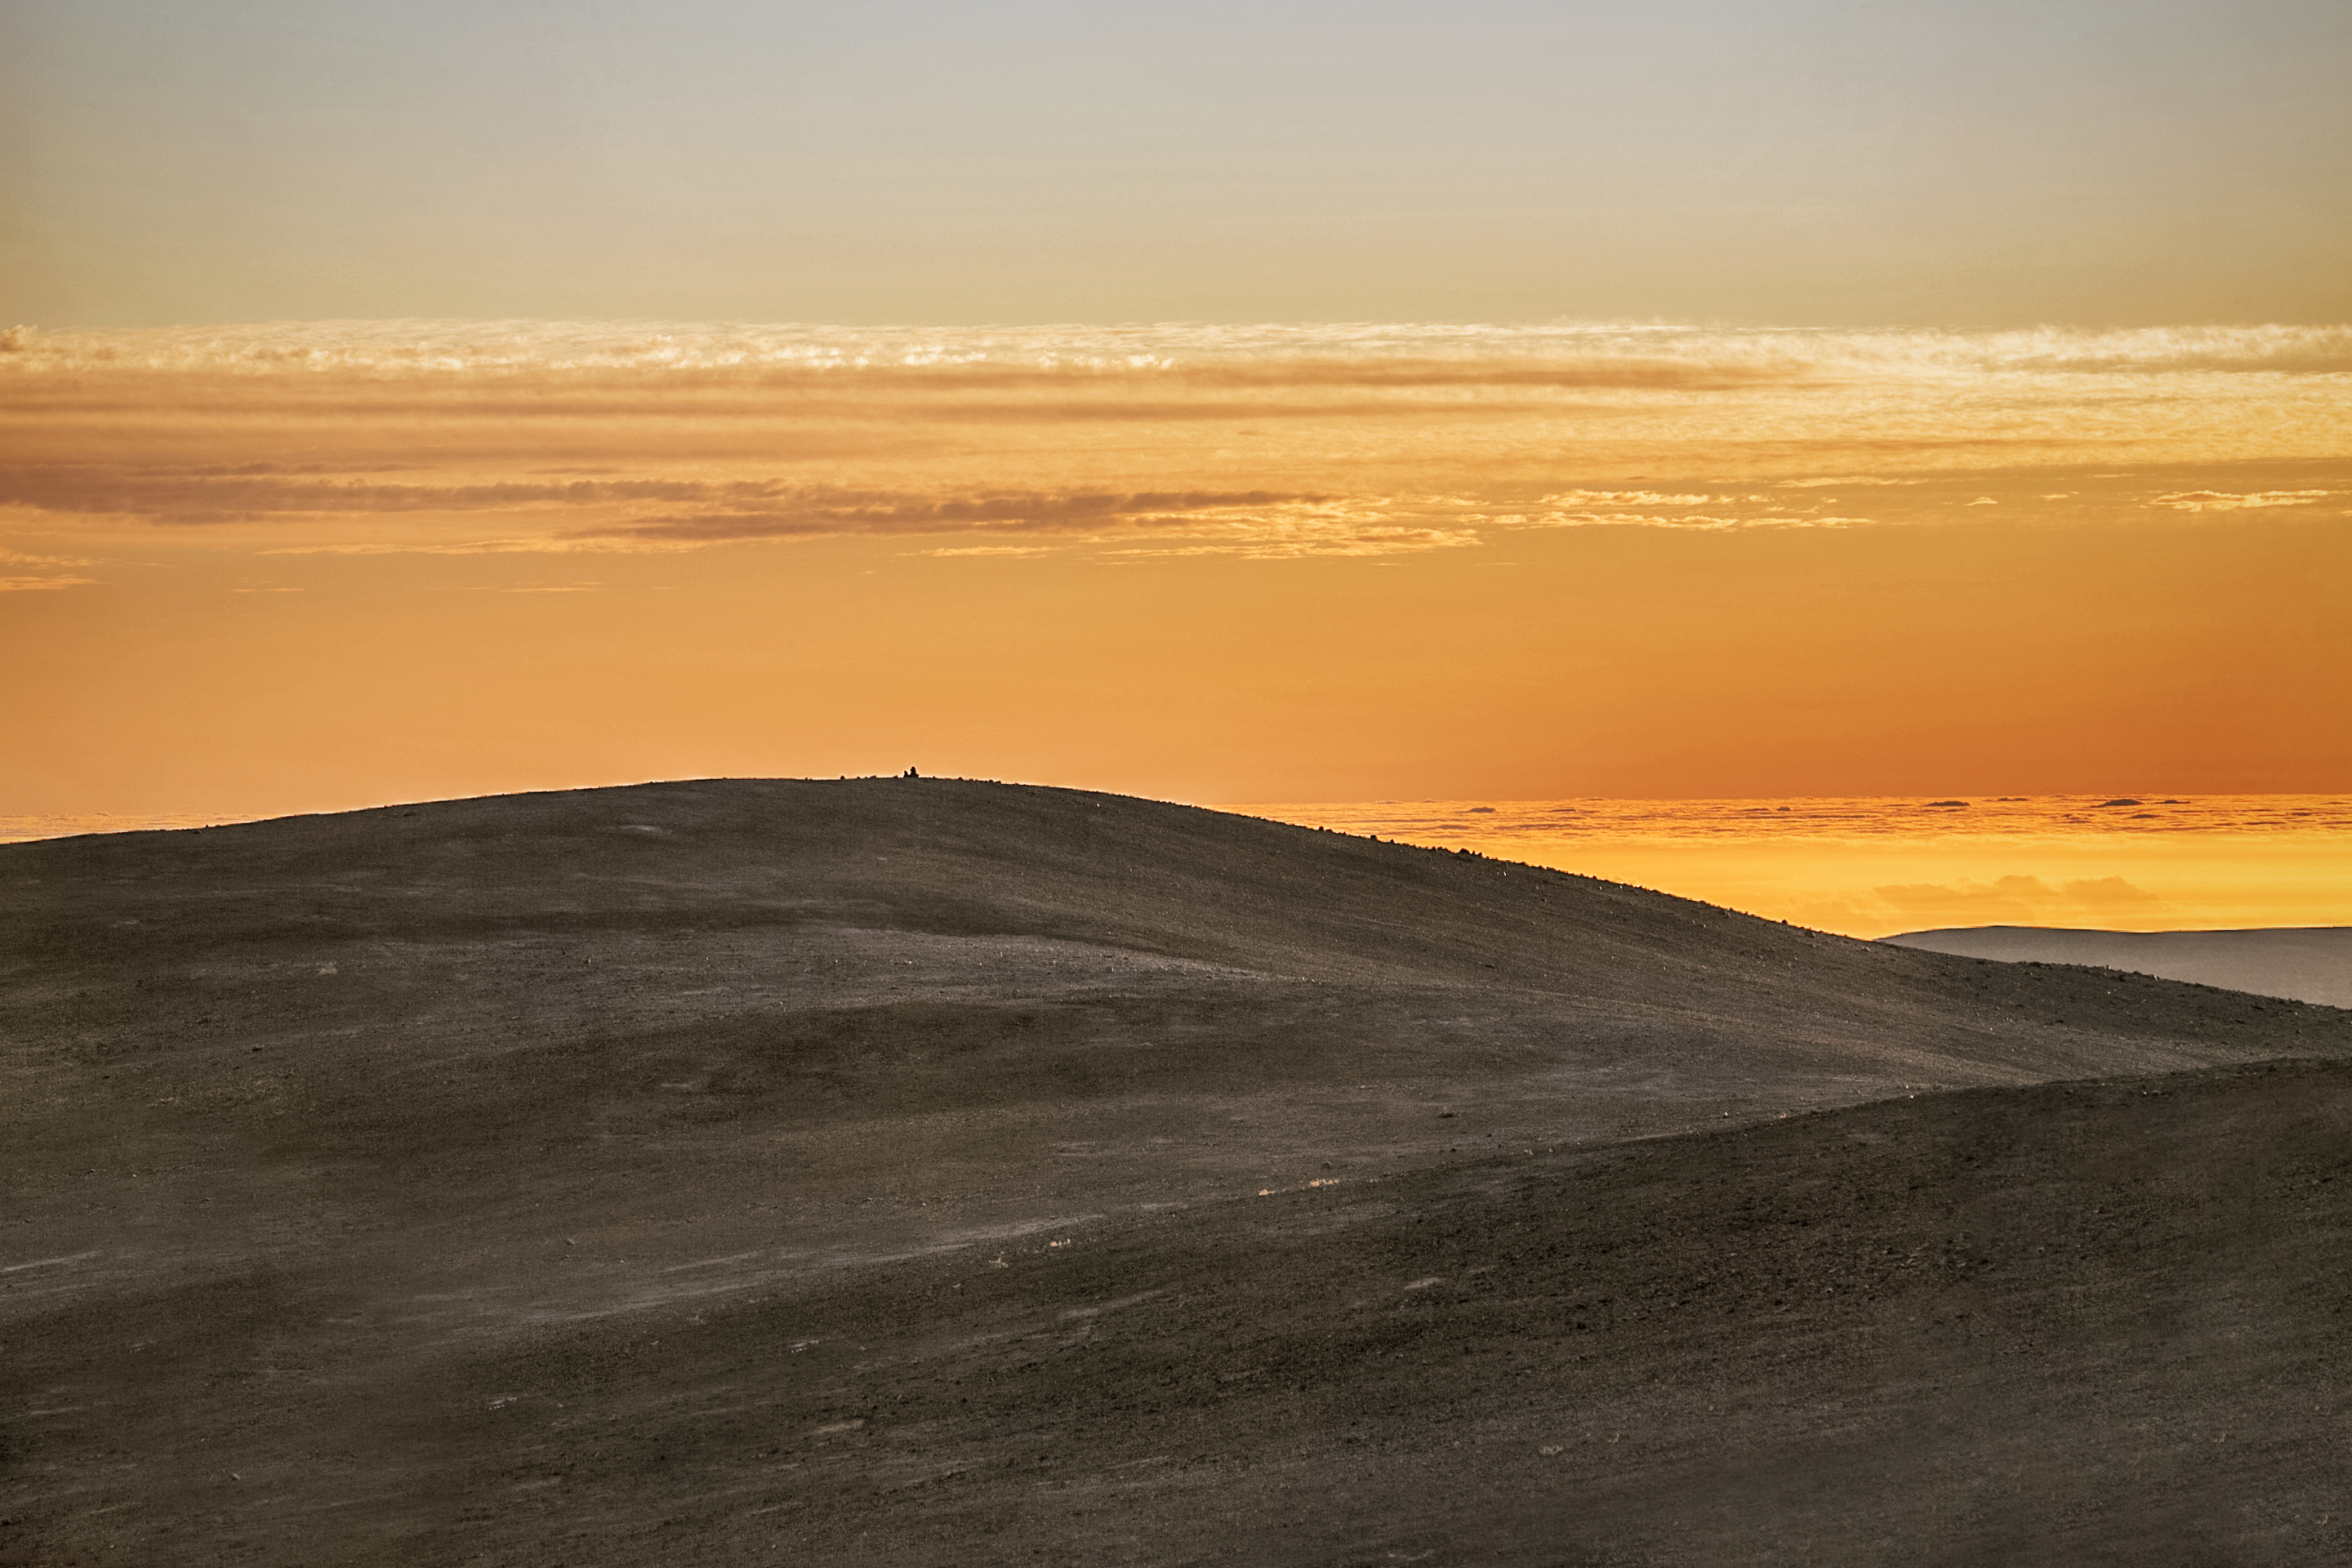

Sunset at Atacama

The Atacama Desert is one of the darkest and driest place in the world. Due to its climate, high altitude and lack of light pollution, ESO operate two major observatories in the area: La Silla Observatory and Paranal Observatory.

Credit: L. Honnorat/ESO